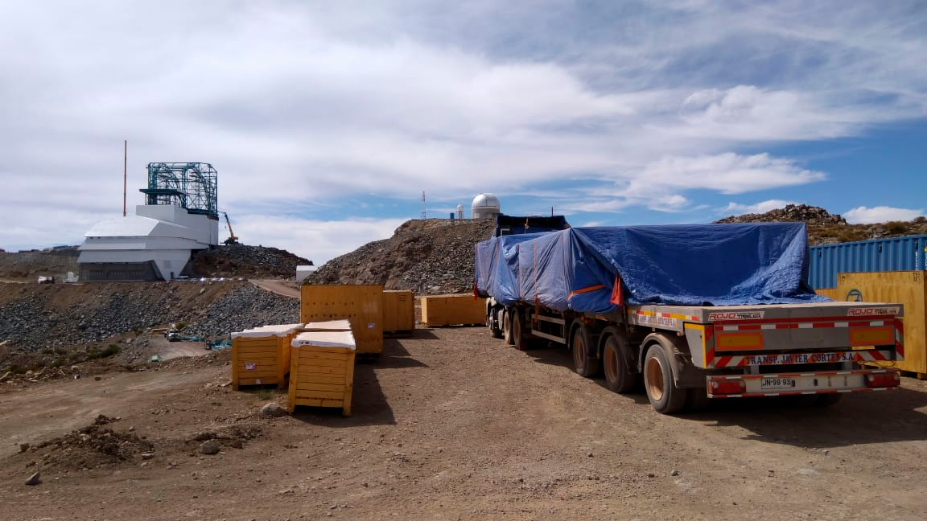

M2 Arrives on the Summit

On December 12, the LSST Secondary Mirror (M2) arrived on the summit after being on the move for over 40 days! Next week it will be inspected. In this photo the M2 is on the truck bed under the blue tarp.

Credit: Rubin Observatory/NSF/AURA